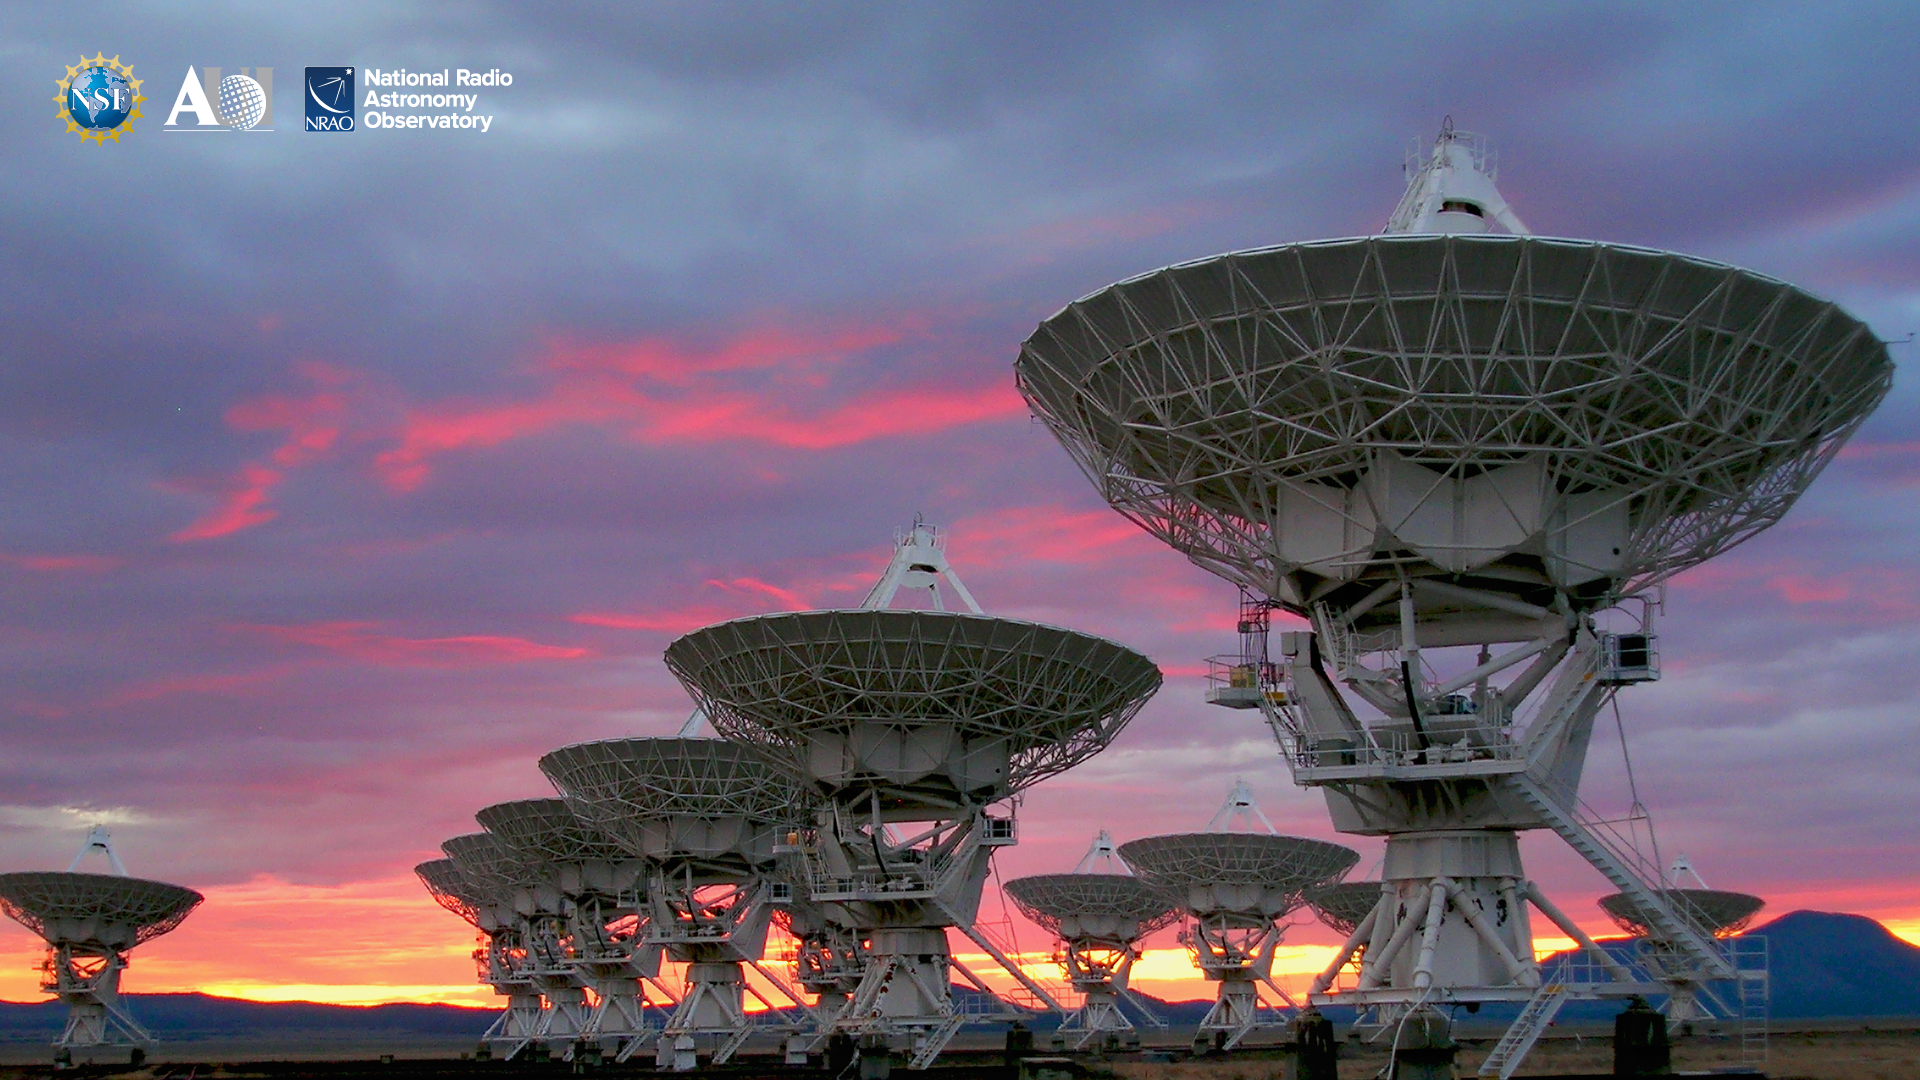

VLA Background 5

Credit: NRAO/AUI/NSF